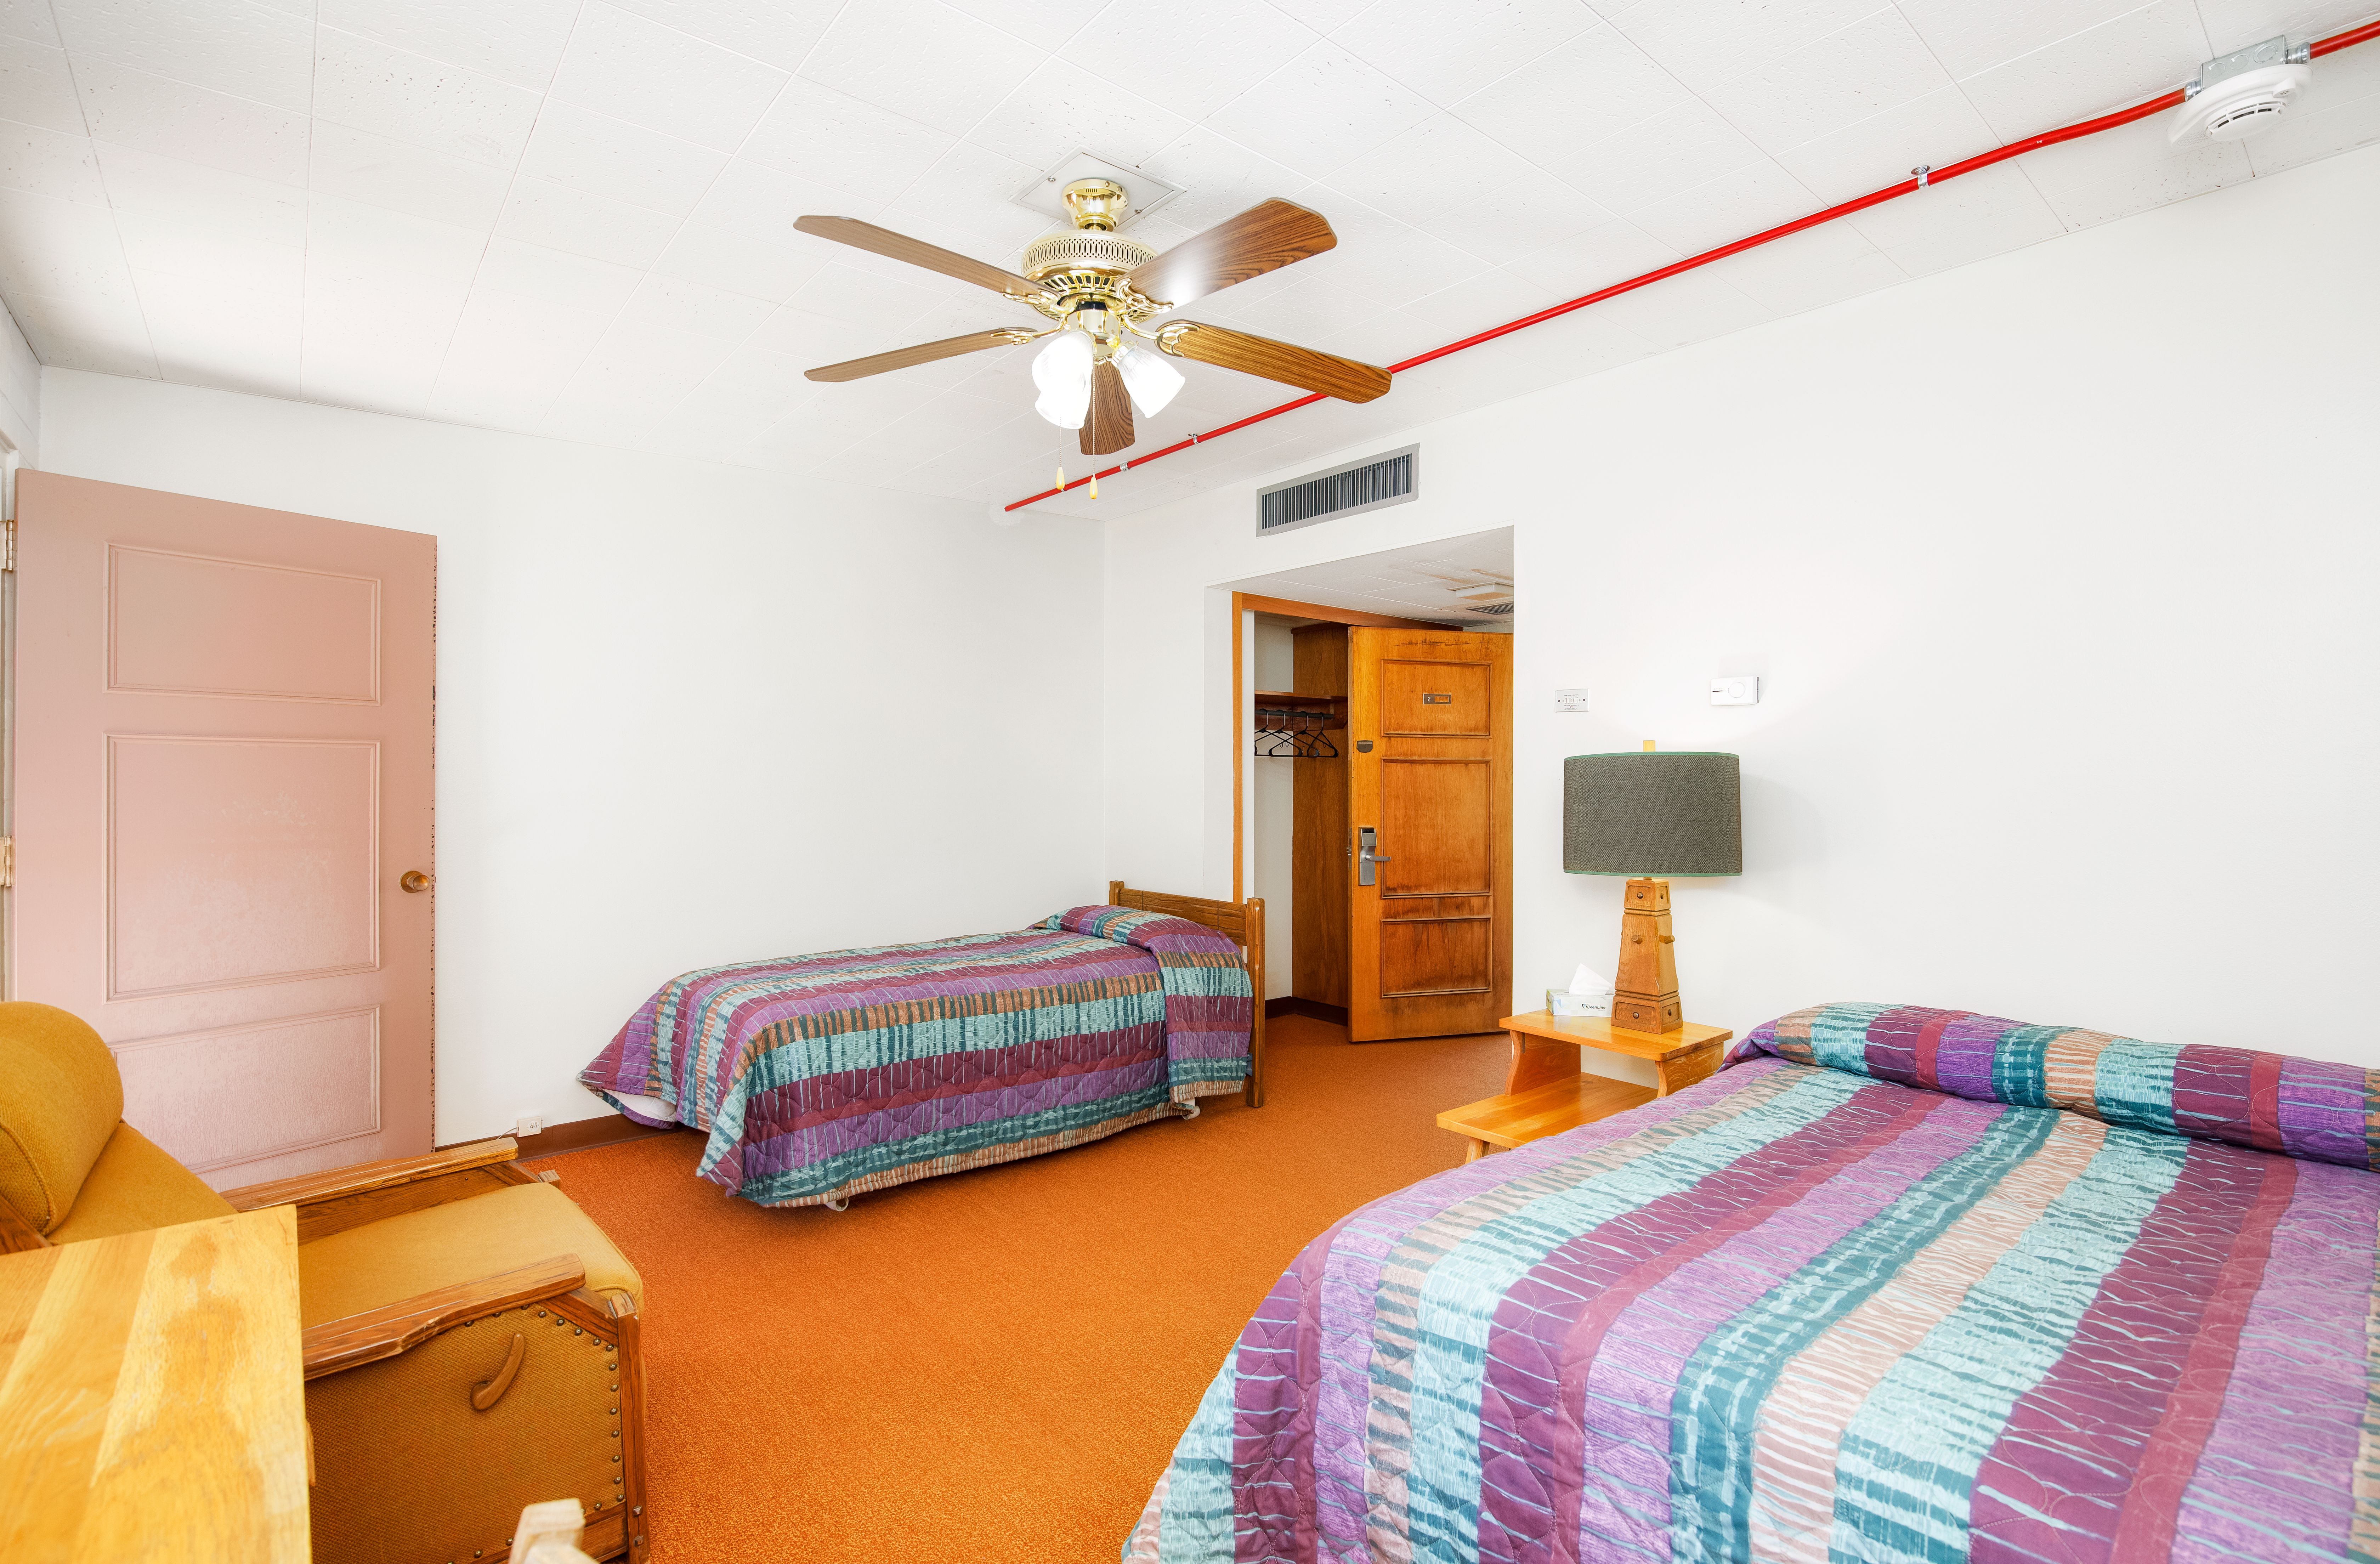

Dormitories at Kitt Peak

Dorm room 2.

Credit: KPNO/NOIRLab/NSF/AURA/P. Delligati